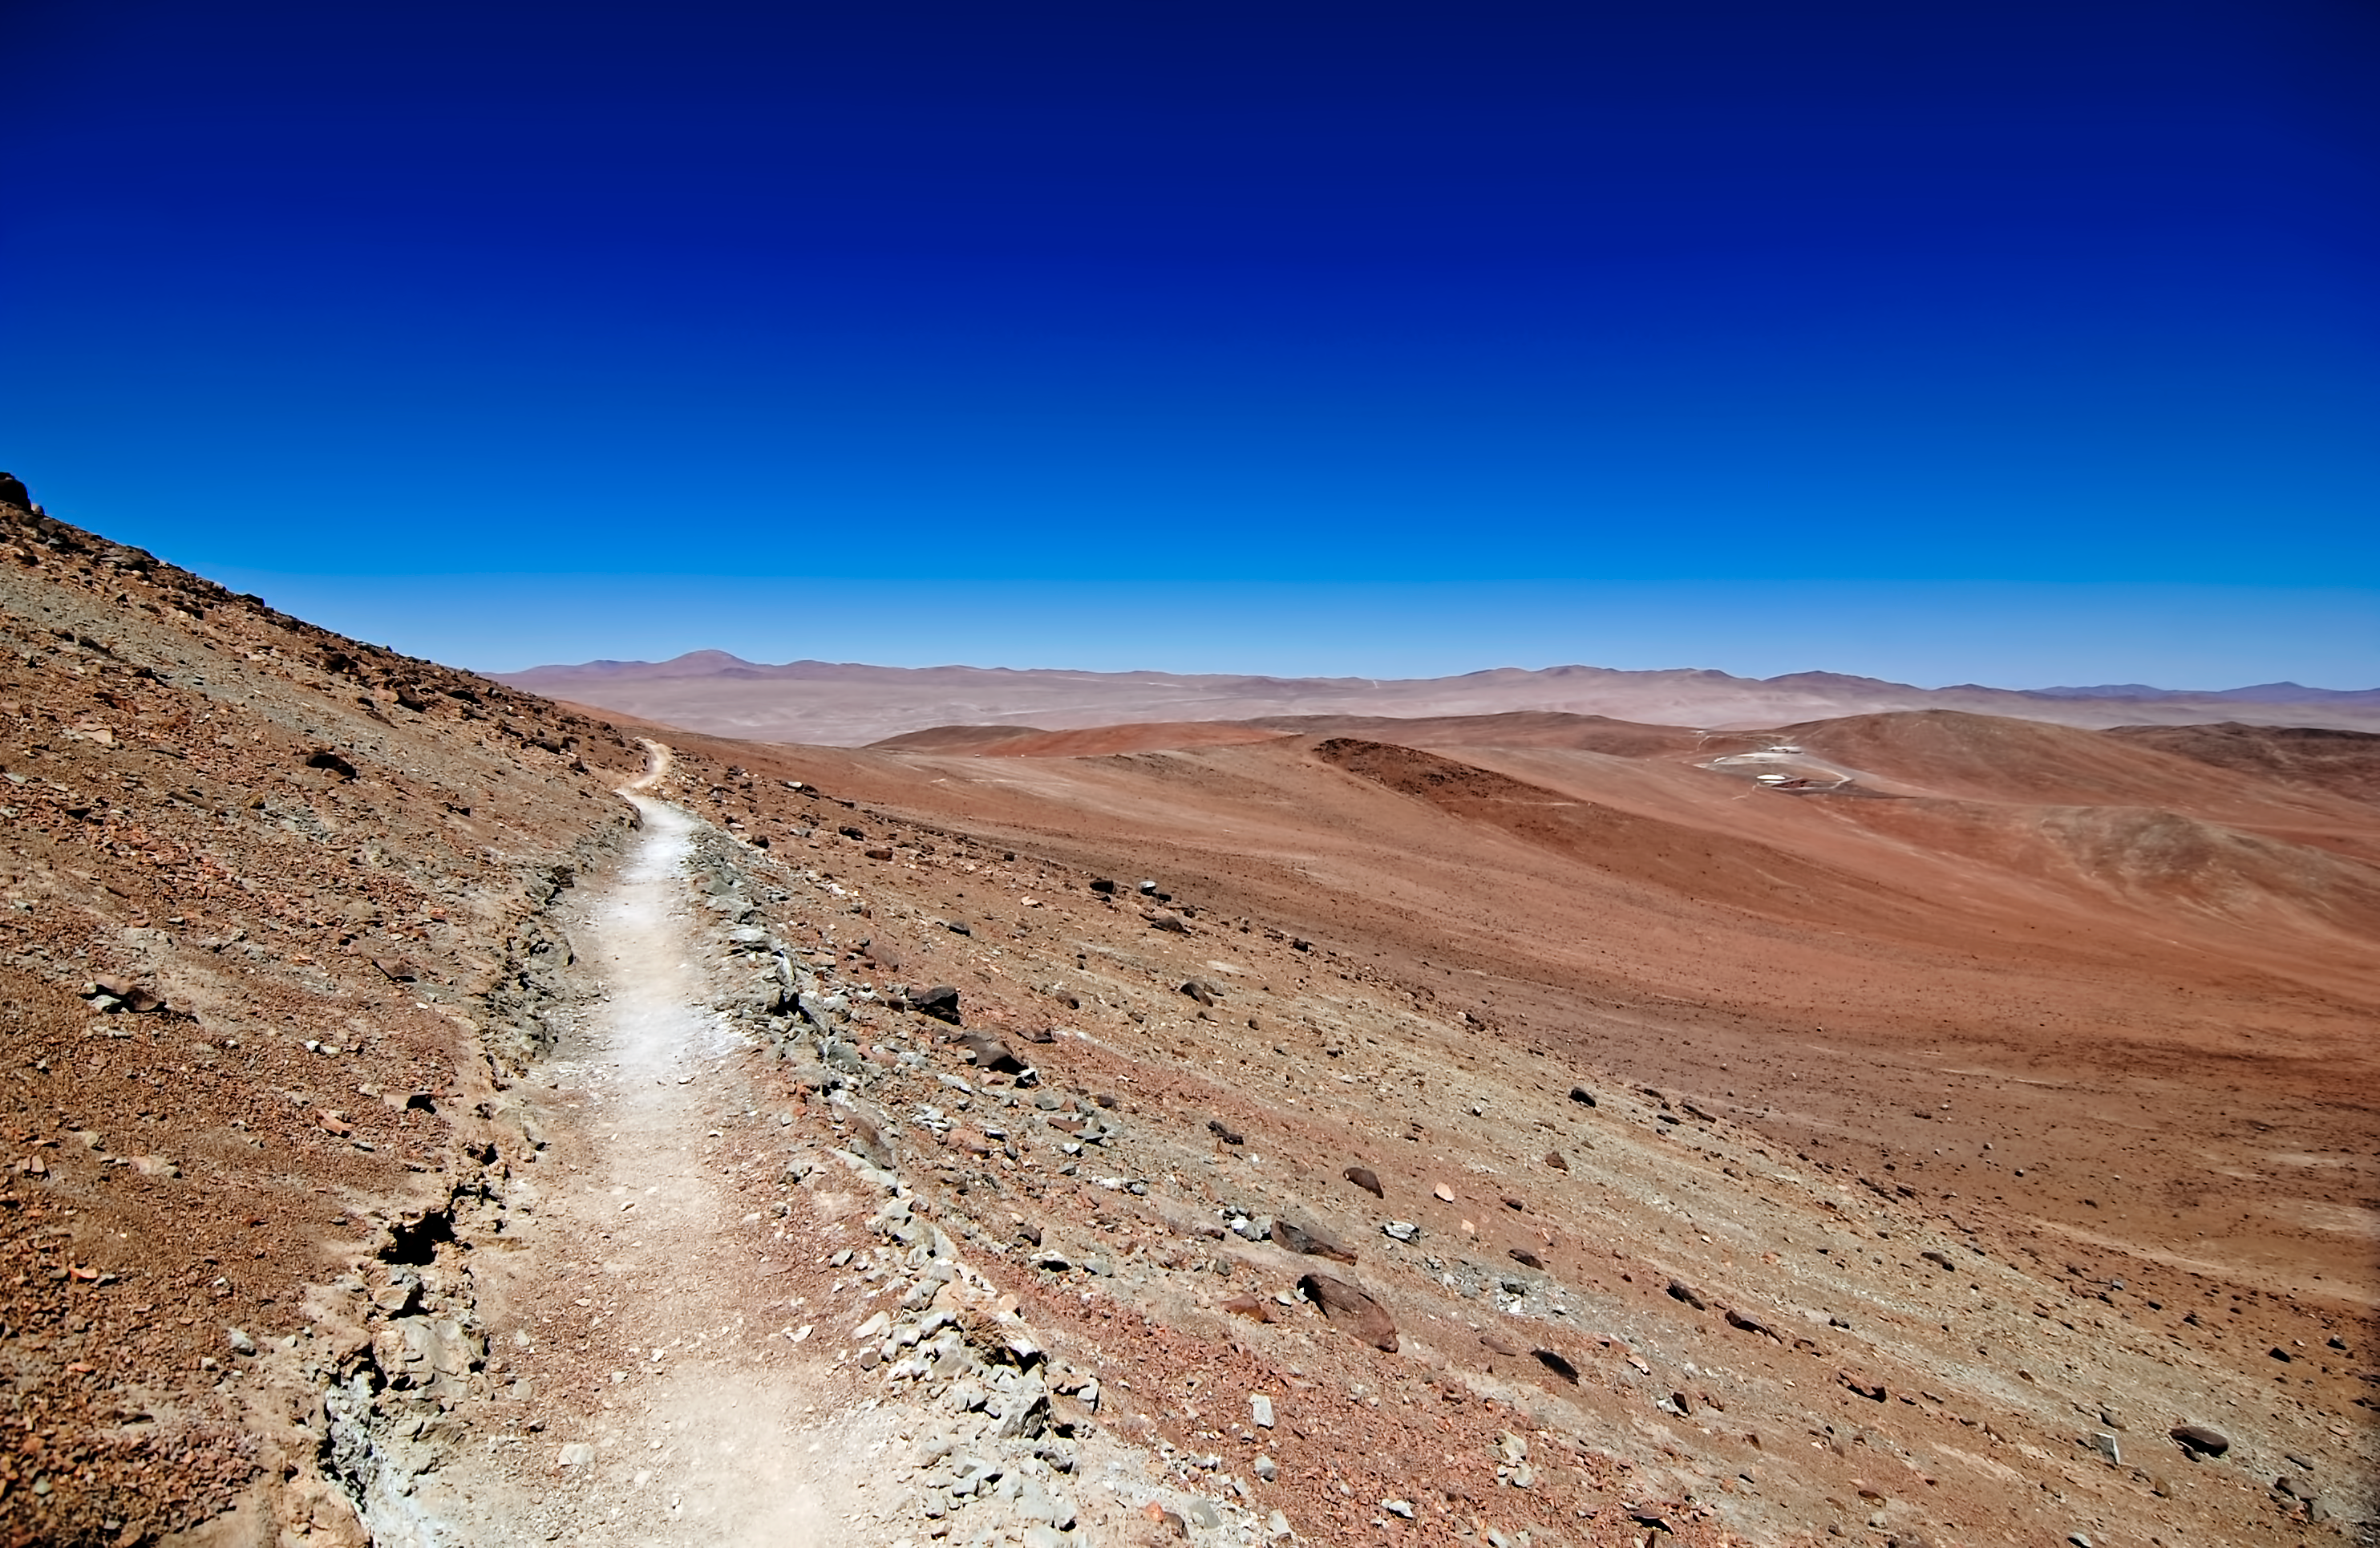

Deserted

The Atacama desert is largely unpopulated.

Credit: G. Brammer/ESO